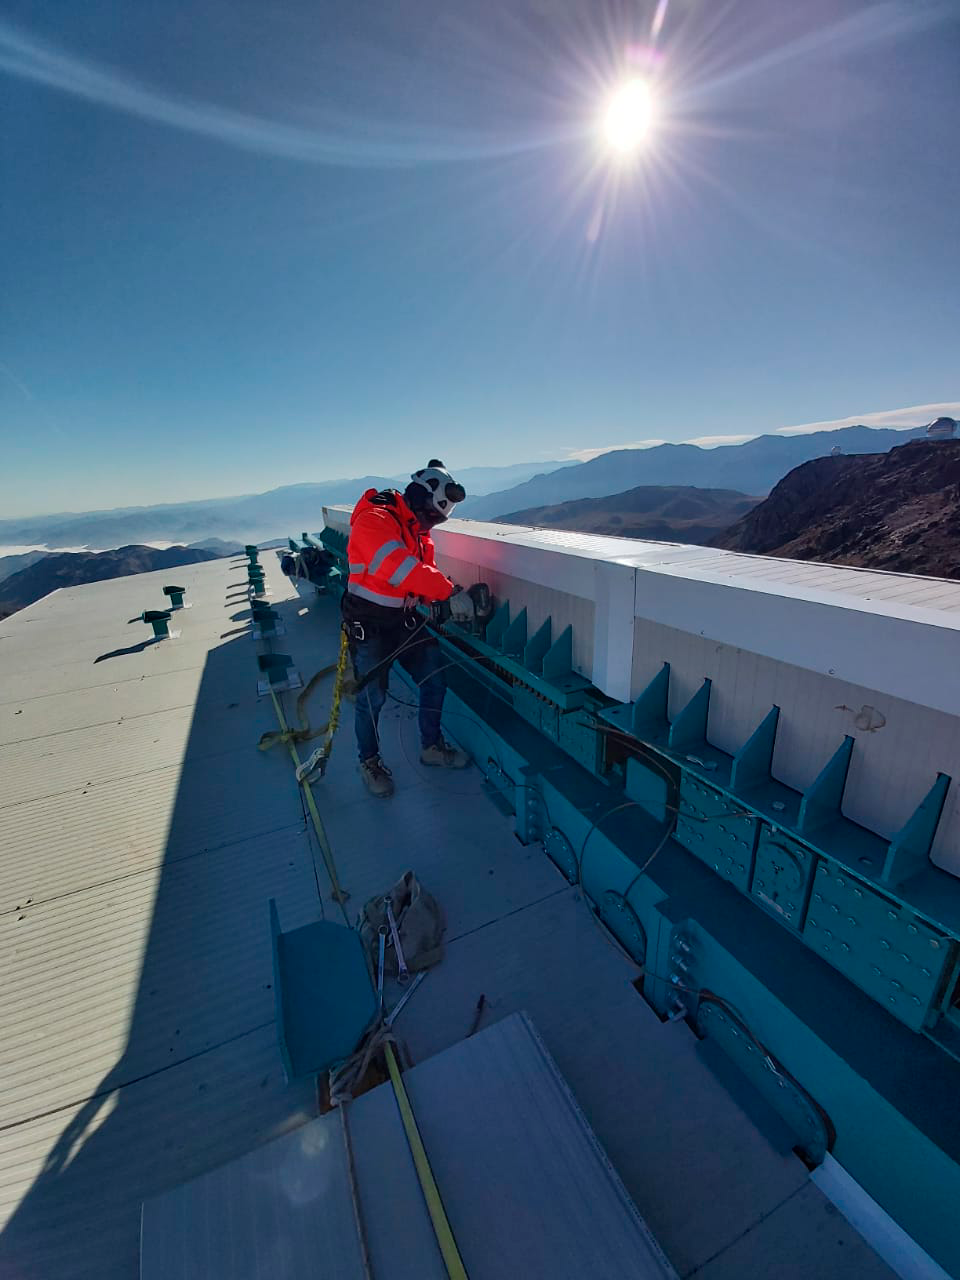

May 12 Summit Inspection

Regularly-scheduled inspections of the summit facility and equipment continue with social distancing and strict safety measures in place. The most recent inspection took place on May 12th and again included maintenance work on the Dome and TMA, including improvements for weather resistance in the coming months

Credit: Rubin Observatory/NSF/AURA